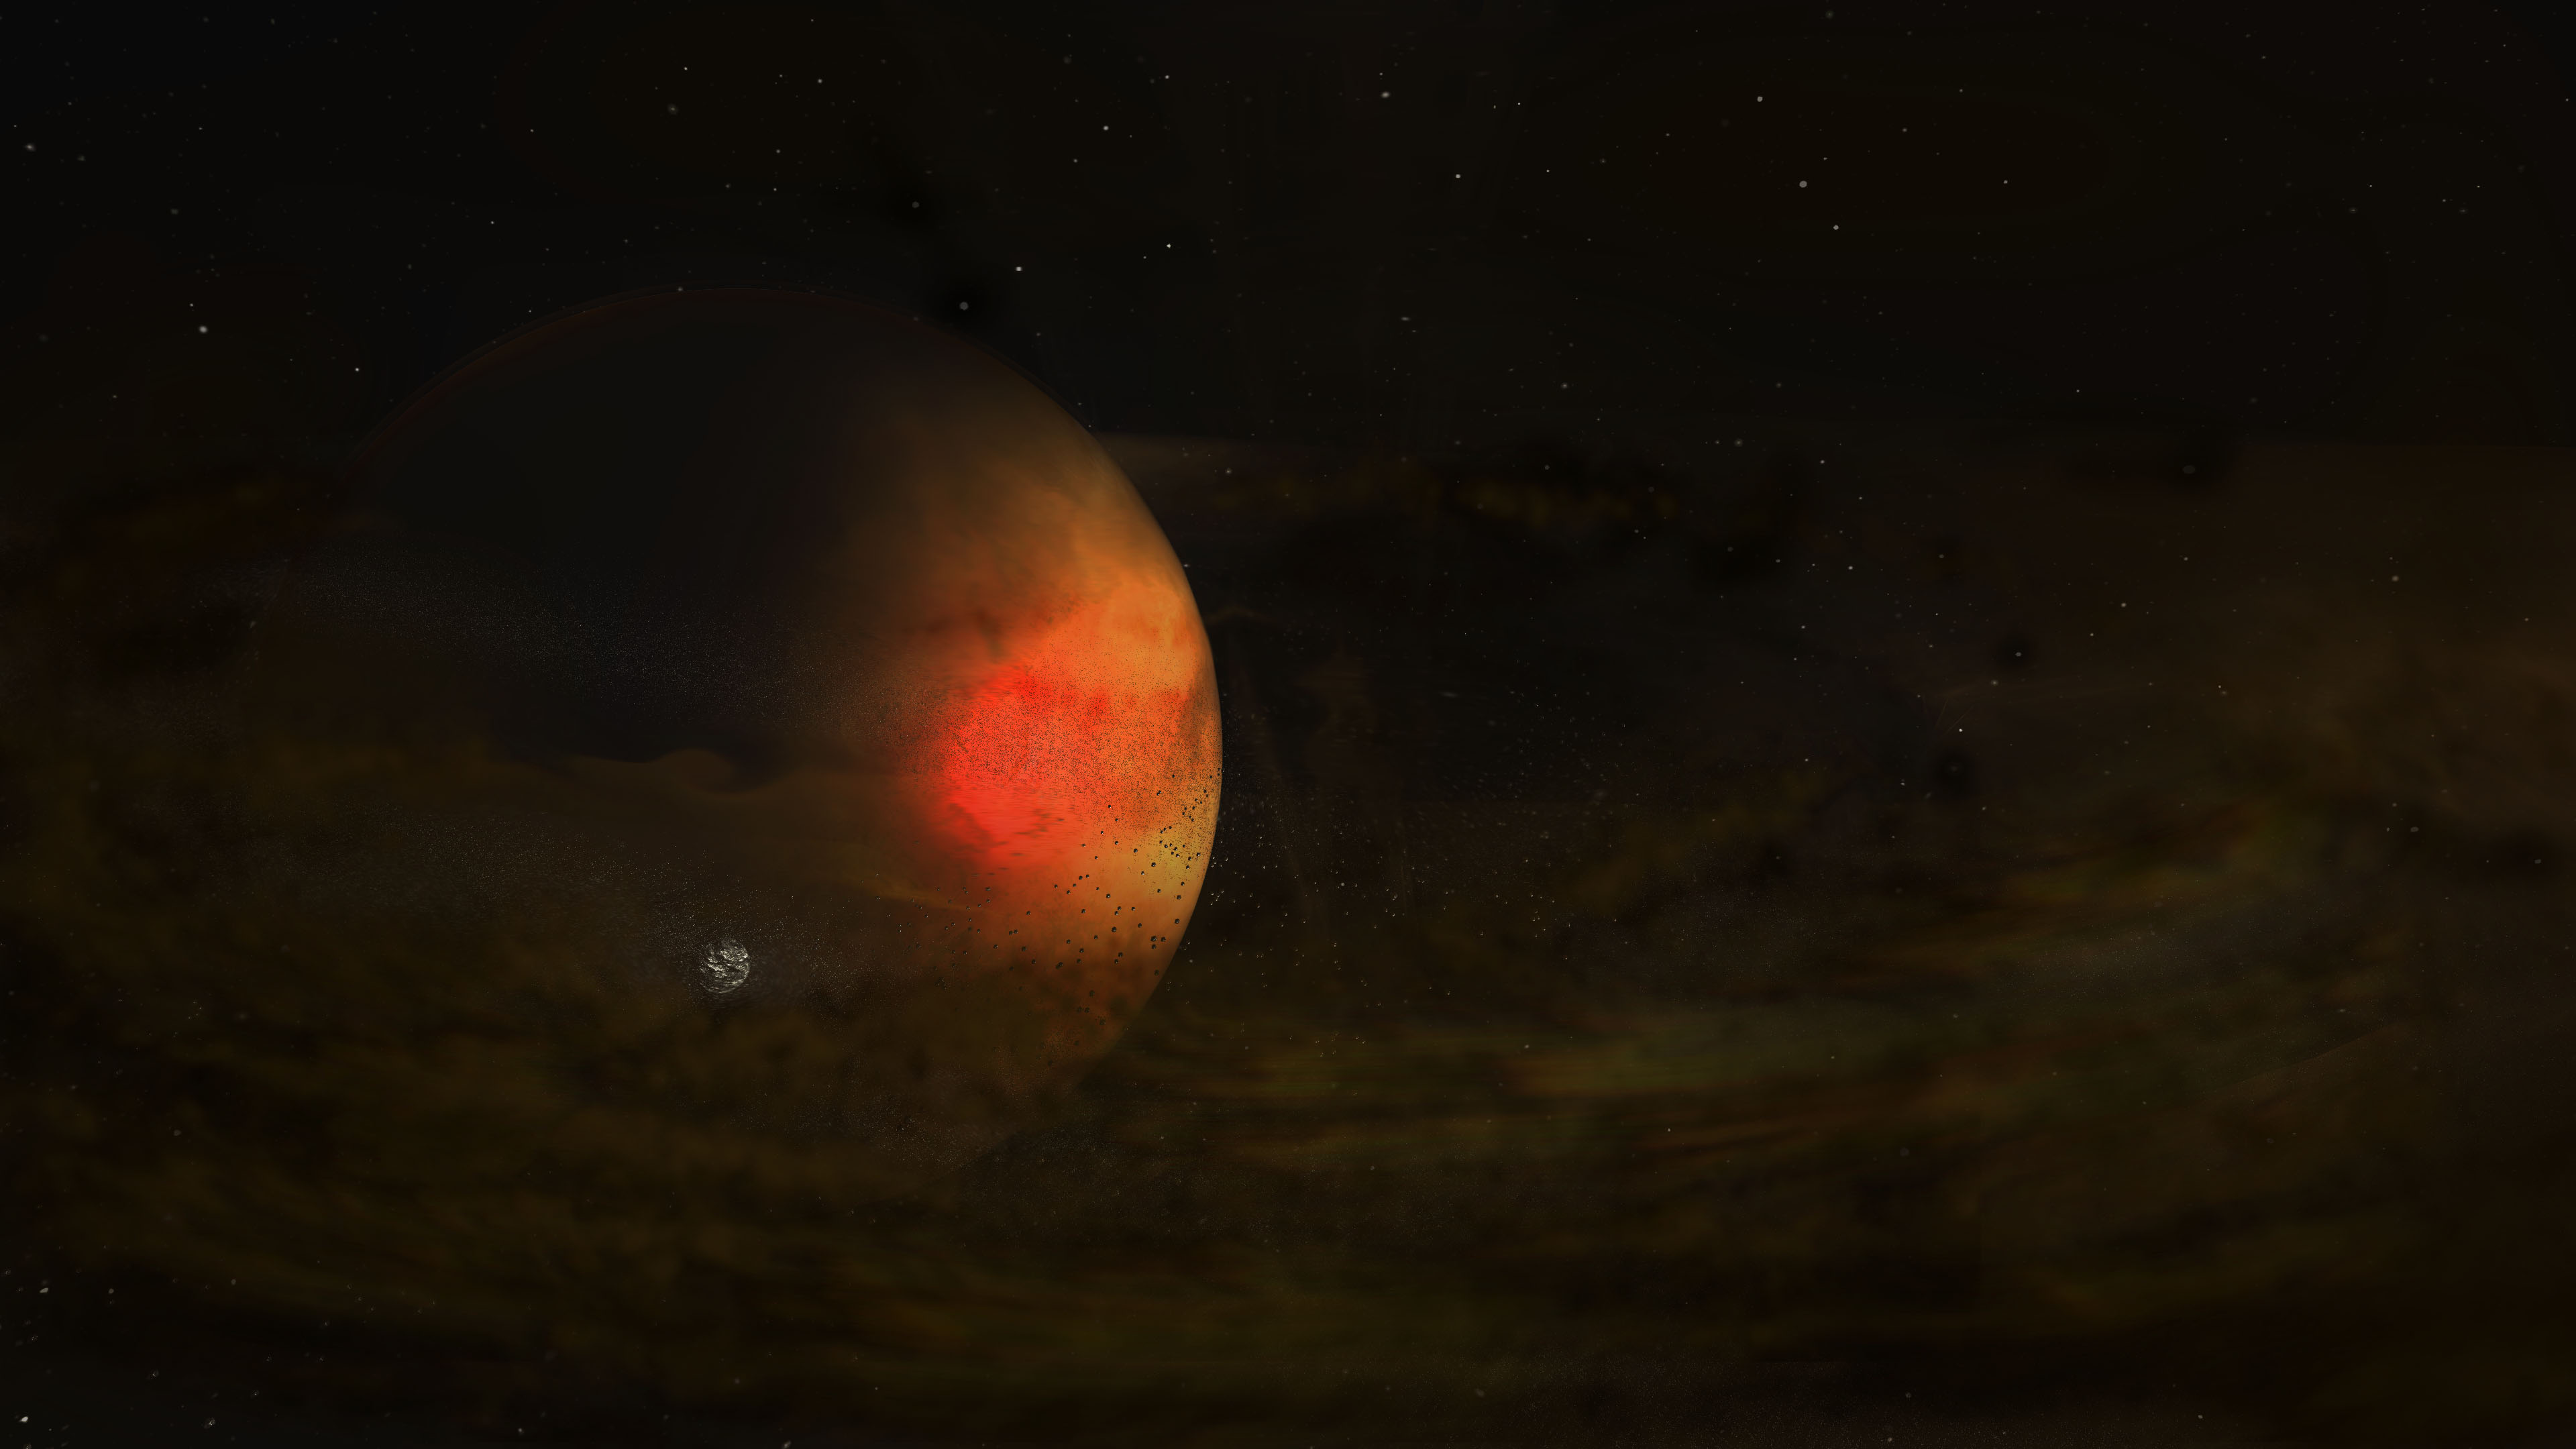

Artist impression of the circumplanetary disk discovered in 2021 around a young planet in the PDS 70 star system

Artist impression of the circumplanetary disk discovered in 2021 around a young planet in the PDS 70 star system.

Credit: ALMA (ESO/NAOJ/NRAO), S. Dagnello (NRAO/AUI/NSF)